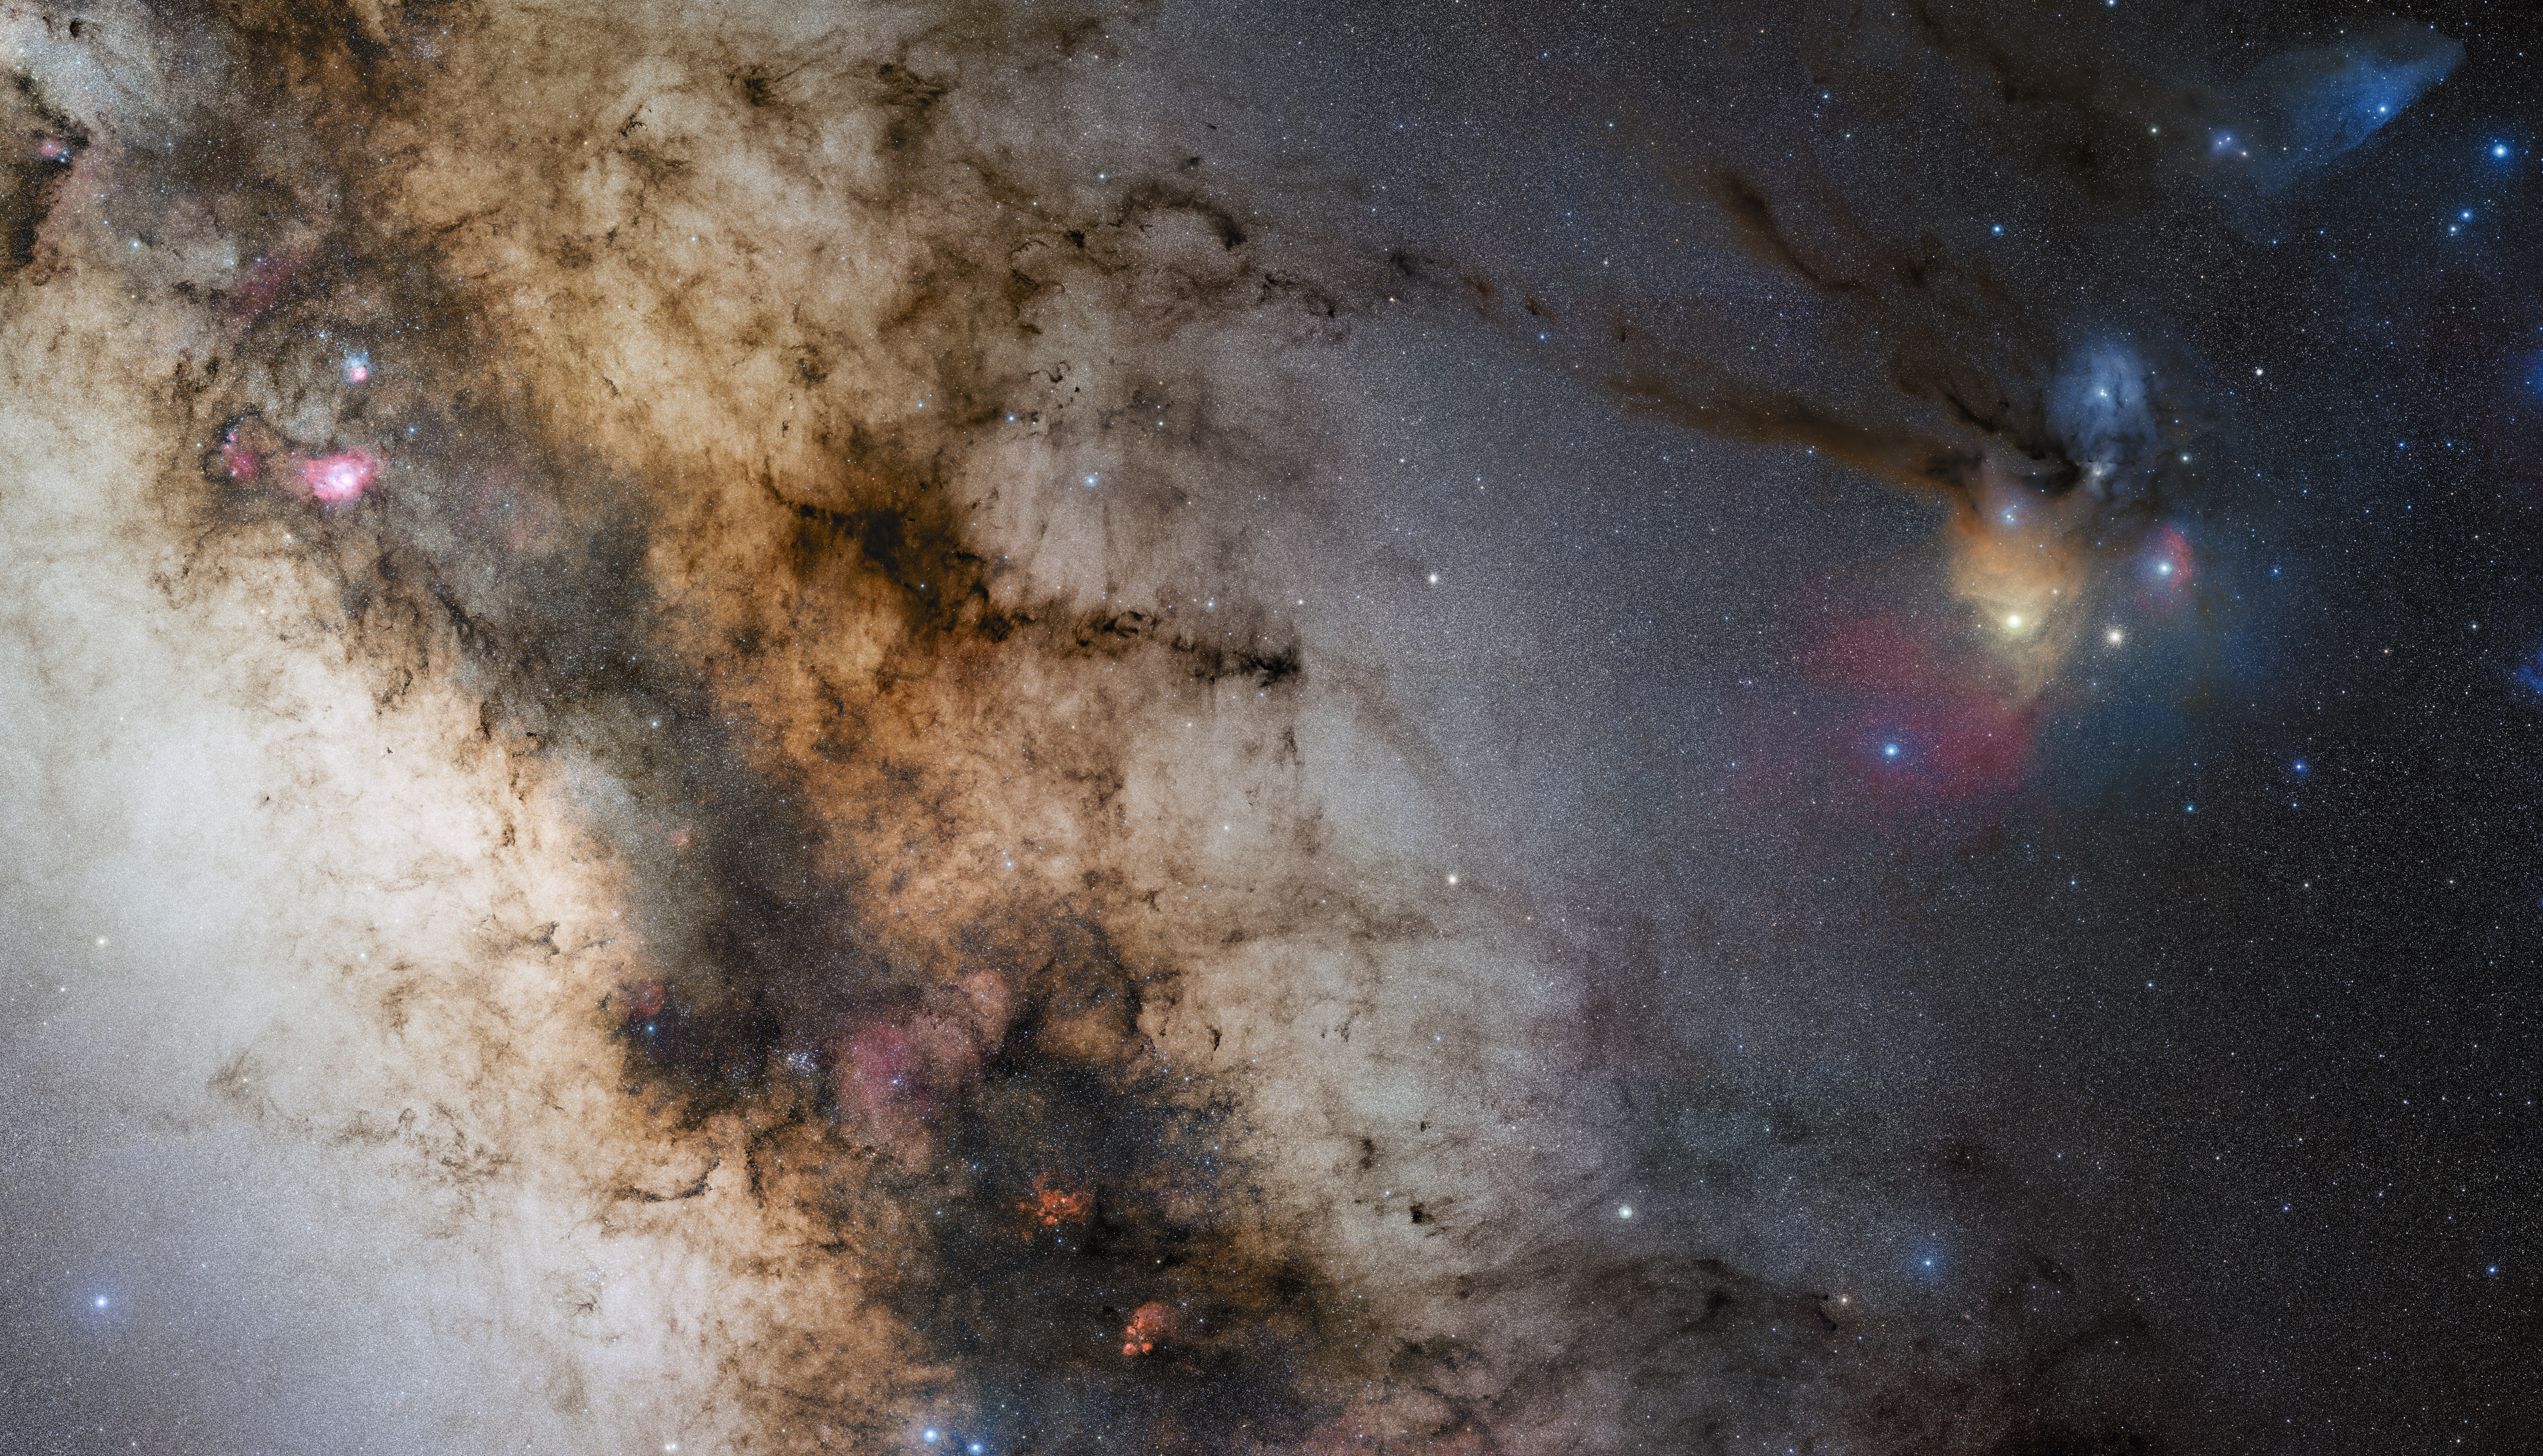

A 340-million pixel starscape from Paranal

The second of three images of ESO’s GigaGalaxy Zoom project is a new and wonderful 340-million-pixel vista of the central parts of our galactic home, a 34 by 20-degree wide image that provides us with a view as experienced by amateur astronomers around the world. Taken by Stéphane Guisard, an ESO engineer and world-renowned astrophotographer, from Cerro Paranal, home of ESO’s Very Large Telescope, this second image directly benefits from the quality of Paranal’s sky, one of the best on the planet. The image shows the region spanning the sky from the constellation of Sagittarius (the Archer) to Scorpius (the Scorpion). The very colourful Rho Ophiuchi and Antares region features prominently to the right, as well as much darker areas, such as the Pipe and Snake Nebulae. The dusty lane of our Milky Way runs obliquely through the image, dotted with remarkable bright, reddish nebulae, such as the Lagoon and the Trifid Nebulae, as well as NGC 6357 and NGC 6334. This dark lane also hosts the very centre of our Galaxy, where a supermassive black hole is lurking. The image was obtained by observing with a 10-cm Takahashi FSQ106Ed f/3.6 telescope and a SBIG STL CCD camera, using a NJP160 mount. Images were collected through three different filters (B, V and R) and then stitched together. This mosaic was assembled from 52 different sky fields made from about 1200 individual images totalling 200 hours exposure time, with the final image having a size of 24 403 x 13 973 pixels. Note that the final, full resolution image is only available through Stéphane Guisard.

#L

Credit: ESO/S. Guisard (www.eso.org/~sguisard)